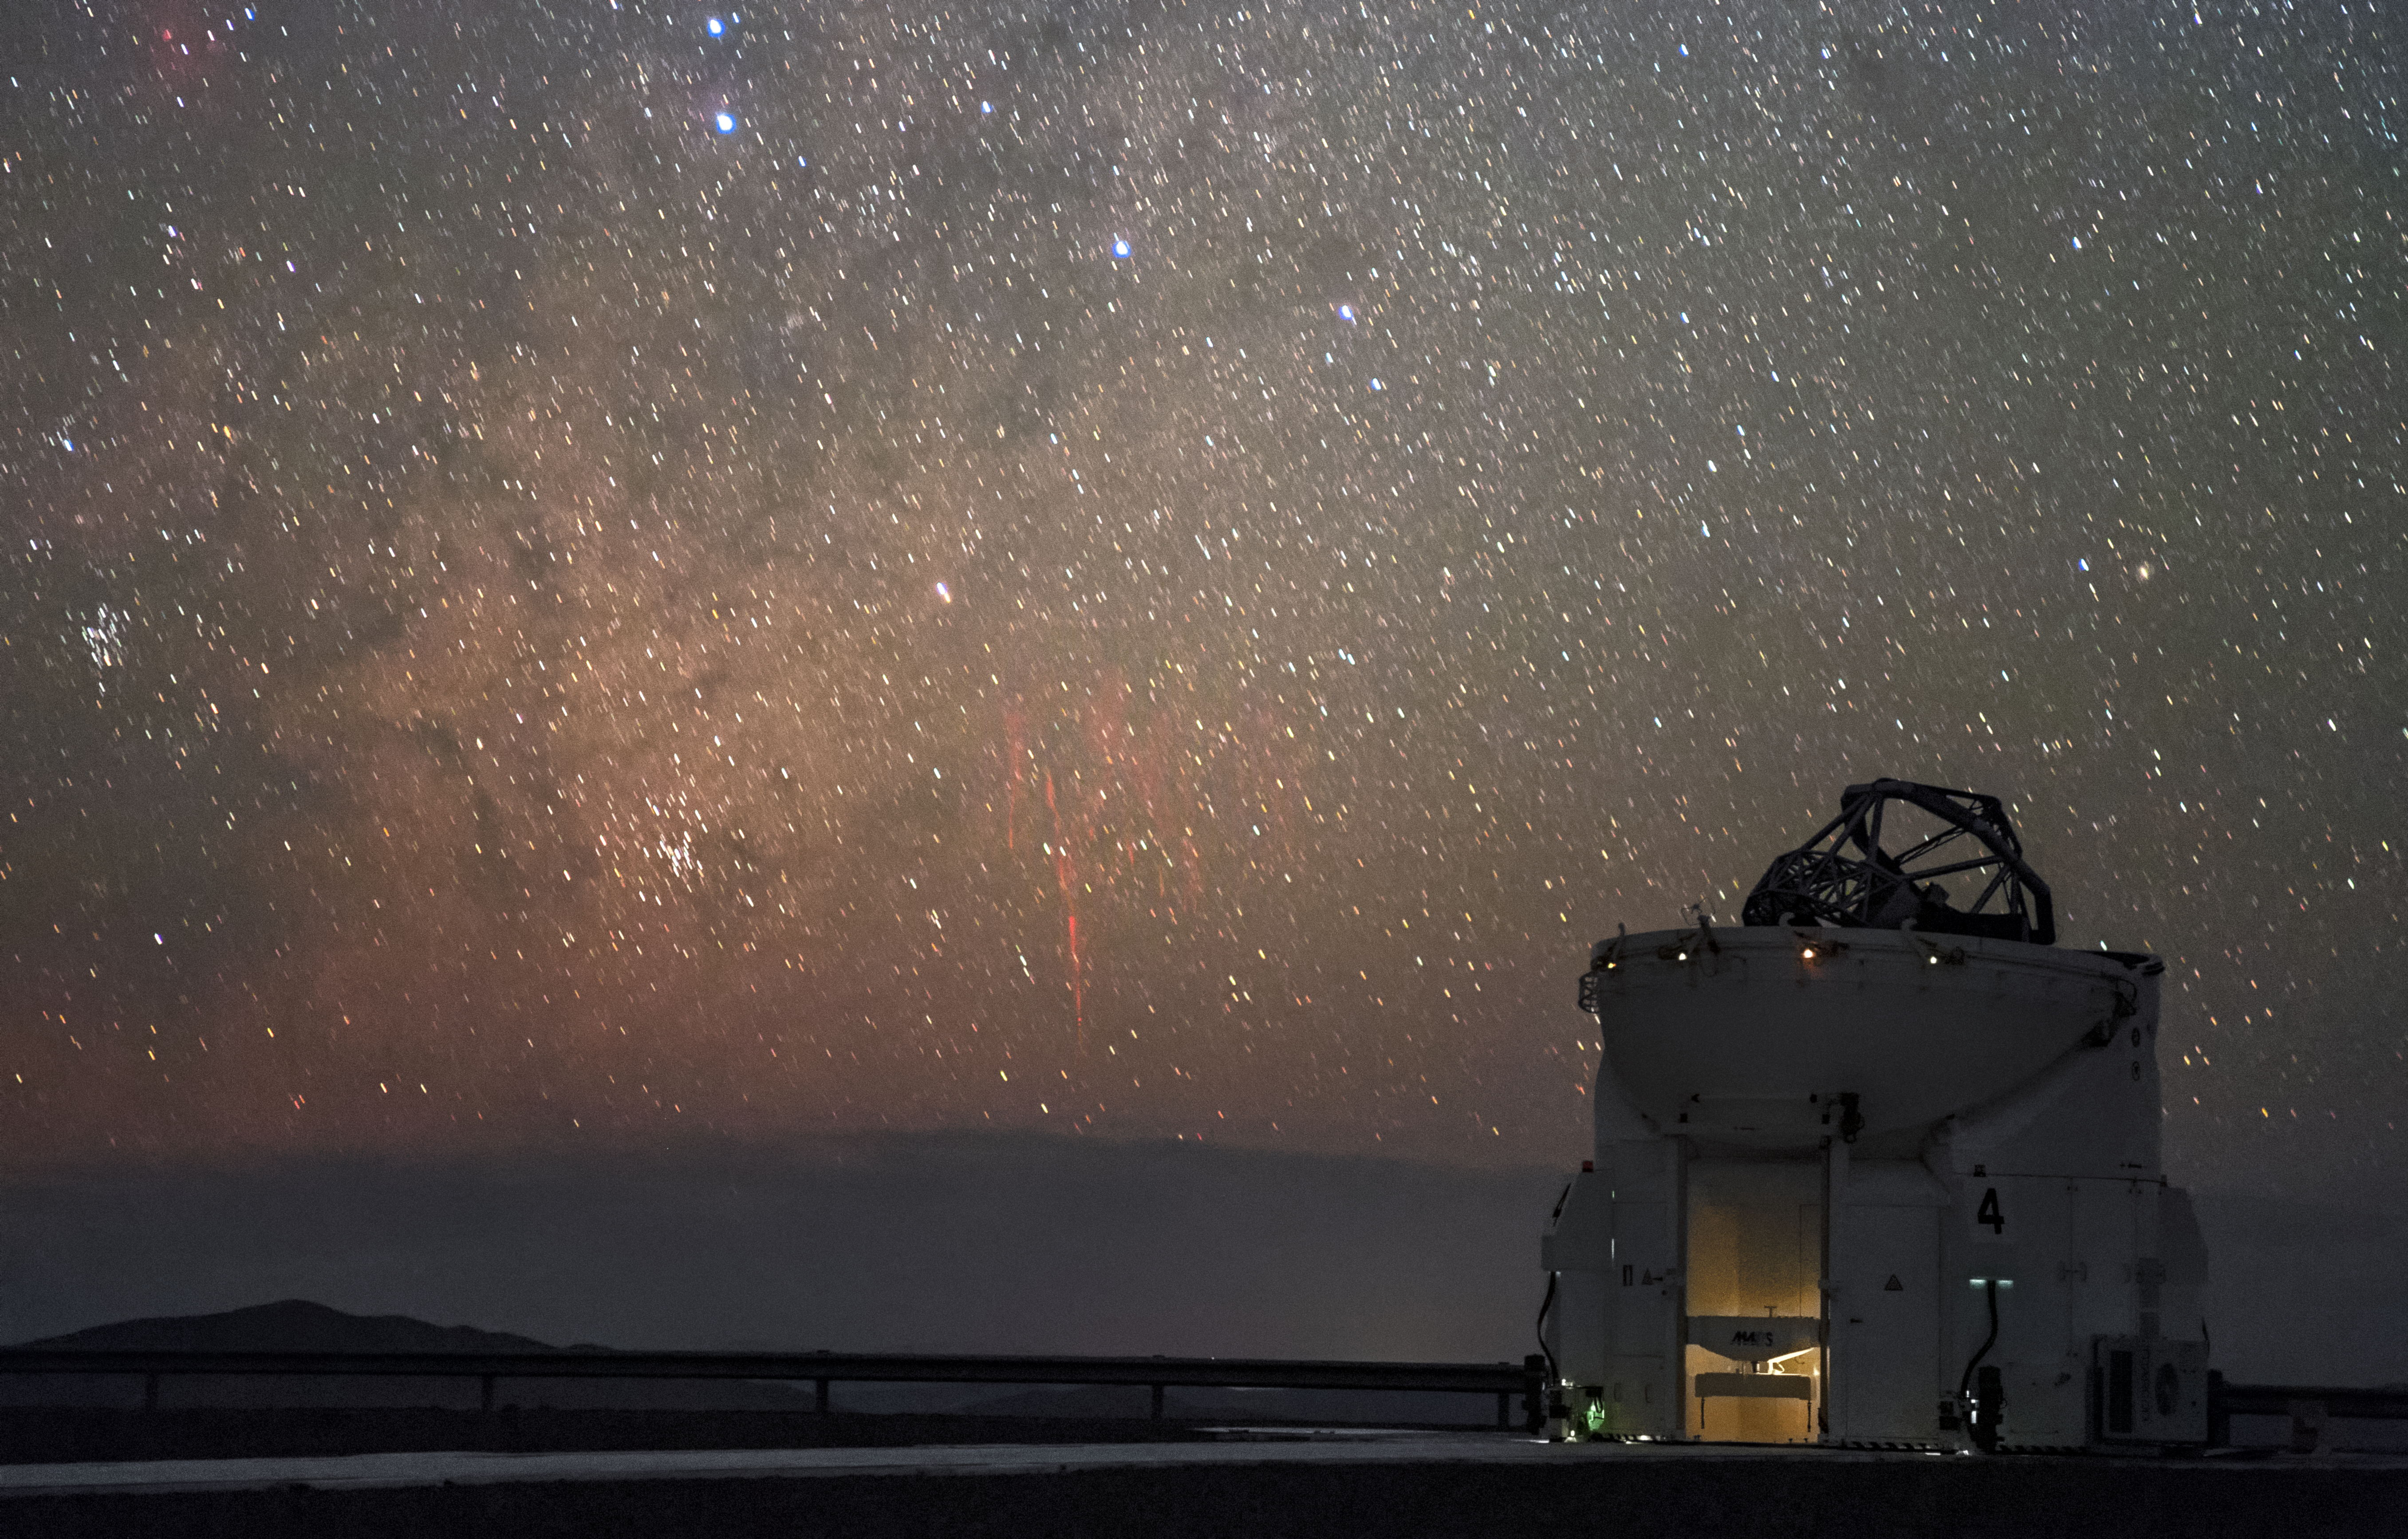

Paranal red sprites

First imaged in 1989, red sprites are a ghostly phenomenon that occur at high altitudes above thunderstorms. Photographed here by ESO Photo Ambassador Petr Horálek, the unmistakable tendrils of multiple red sprites are spotted approximately 600 kilometres away from ESO's Paranal Observatory above distant thunderclouds. In the foreground sits a lone 1.8-metre Auxiliary Telescope, part of ESO's Very Large Telescope (VLT).

Credit: P. Horálek/ESO